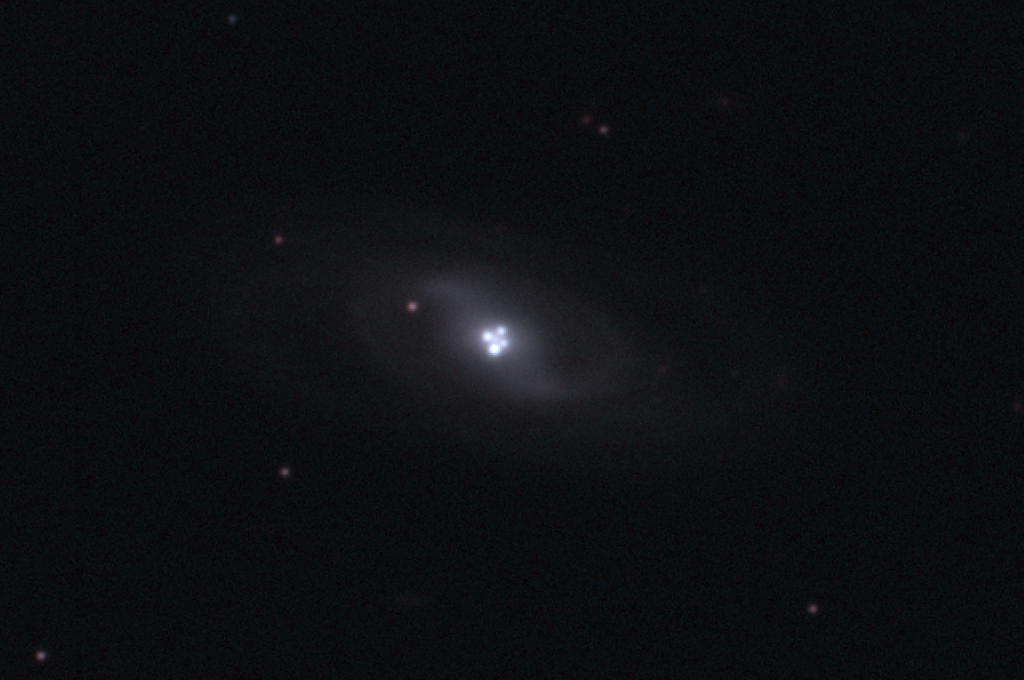

Einstein Cross

This picture of the gravitationally lensed quasar Q2237+0305 and the associated lensing spiral galaxy was taken by the 3.5-meter WIYN telescope, on the night of October 4, 1999. This system is also known as Huchra's Lens, after its discoverer, and the Einstein Cross, because it is such an excellent example of the phenomenon of gravitational lensing, postulated by Einstein as soon as he realised that gravity would be able to bend light and thus could have lens-like effects. The four separate appearances of the same redshift 1.7 quasar are created by the redshift 0.04 galaxy whose nucleus is nicely bracketed by the quasar images. It might seem surprising that such a close alignment exists, with a galaxy exactly along the line of sight from Earth to a distant quasar, but one should remember that the Universe is large enough that unlikely things happen really quite often. This is an especially important example of a gravitational lens, because the close alignment of the galaxy nucleus and the quasar mean that the four images undergo color and brightness variations with a time scale of only a day or so. These changes can be modelled theoretically and easily monitored observationally. This is a two-color picture combining red and green images, using careful processing both to reveal the strongly blue nature of the quasar, as compared to the galaxy, and to show simultaneously the very bright quasar images and the very faint structure of the lensing galaxy.

Credit: J.Rhoads, S.Malhotra, I.Dell'Antonio (NOAO)/WIYN/NOIRLab/NSF